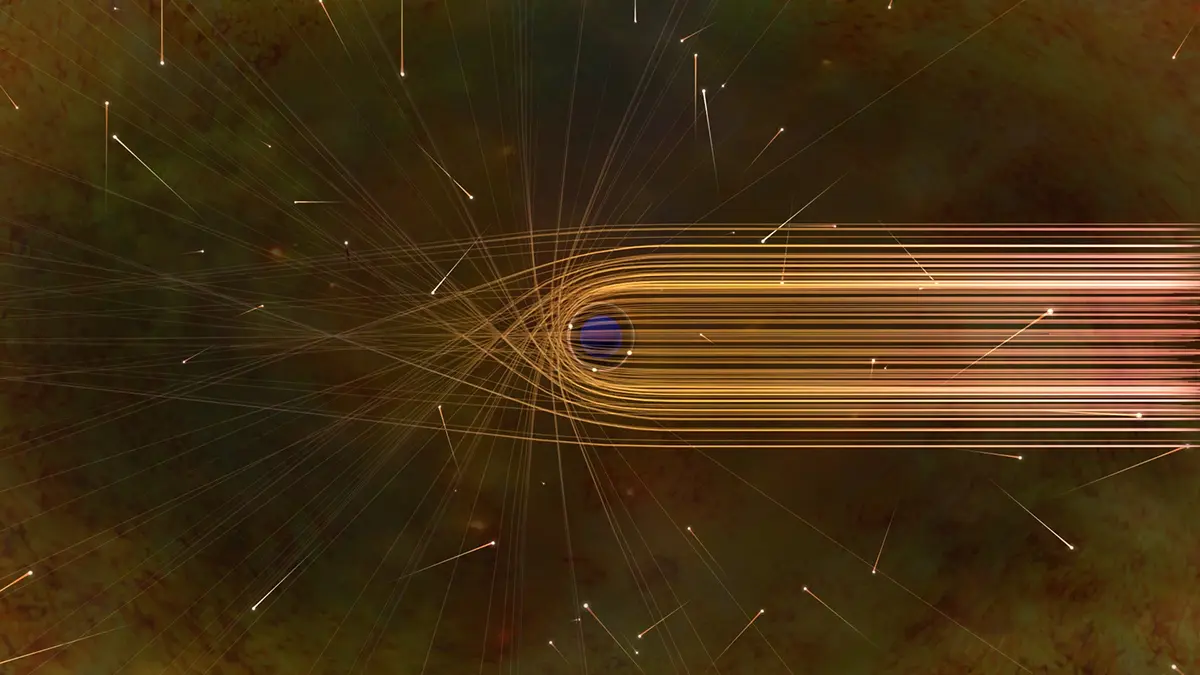

Photon Paths around a Black Hole

This artist’s impression depicts the paths of photons in the vicinity of a black hole. The gravitational bending and capture of light by the event horizon is the cause of the shadow captured by the Event Horizon Telescope.

Credit: Nicolle R. Fuller/NSF